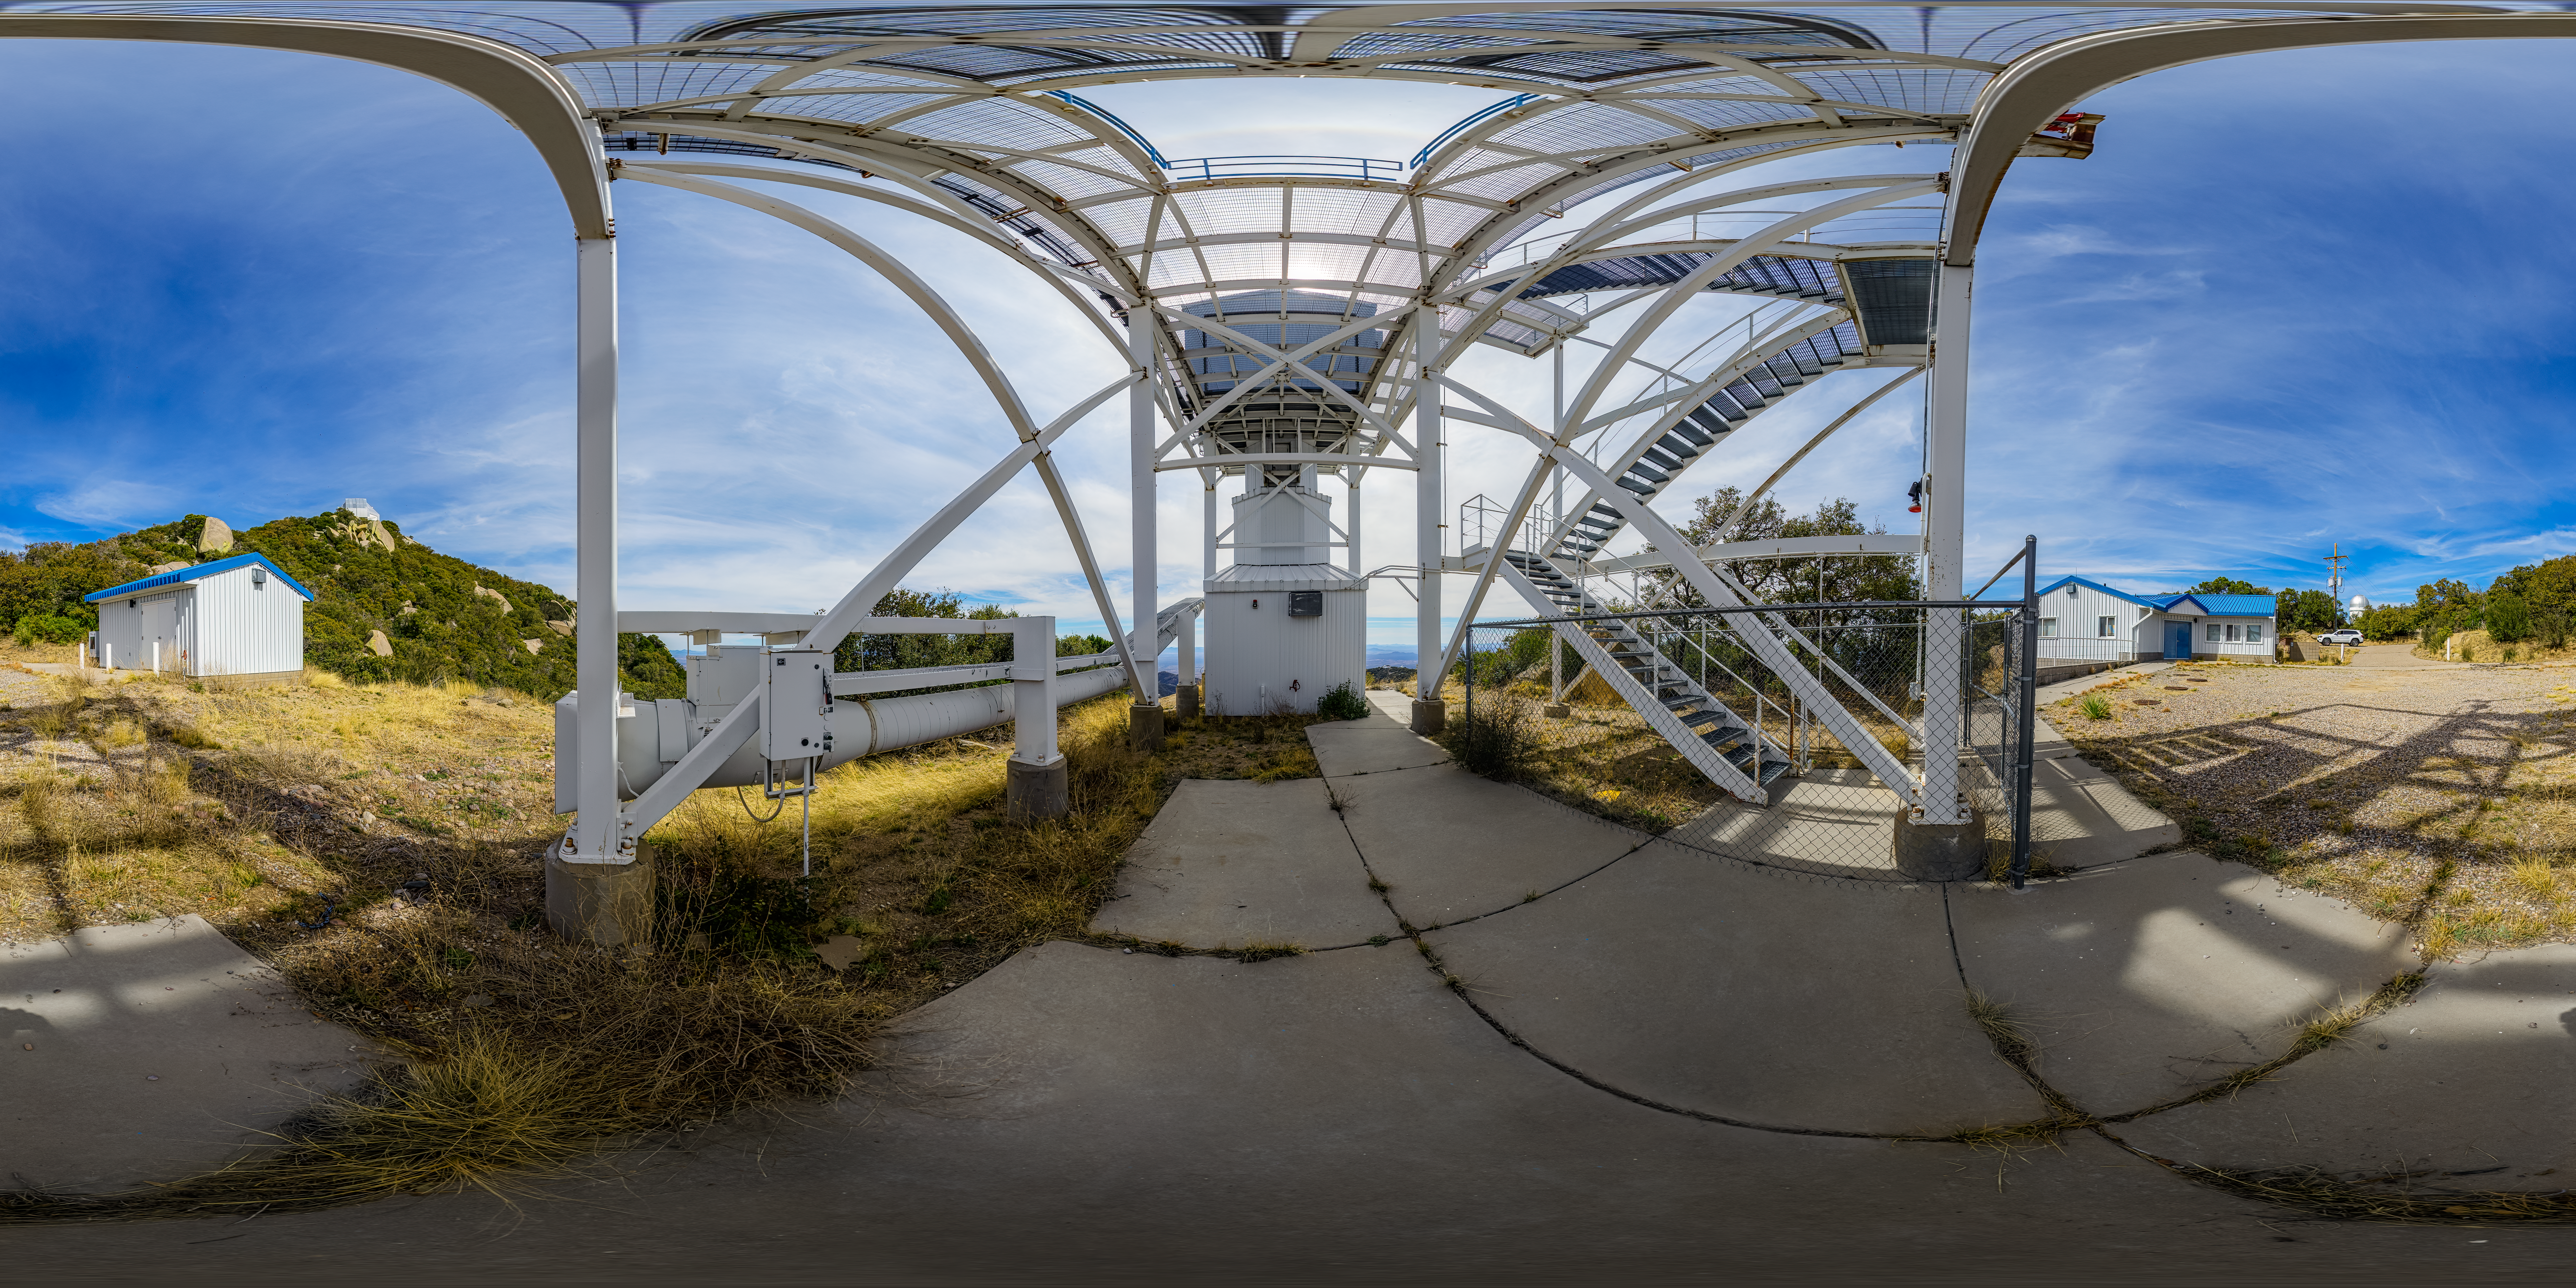

Calypso Telescope Former Enclosure 360 Panorama

A 360 panorama view of the 1.2-meter Calypso Telescope's former enclosure at Kitt Peak National Observatory (KPNO), a Program of NSF NOIRLab, in Arizona. The telescope was moved to Cerro Pachón in 2018 and is now the Vera Rubin Auxiliary Telescope.

A fulldome version of this image can be found here.

Credit: NOIRLab/NSF/AURA/P. Horálek